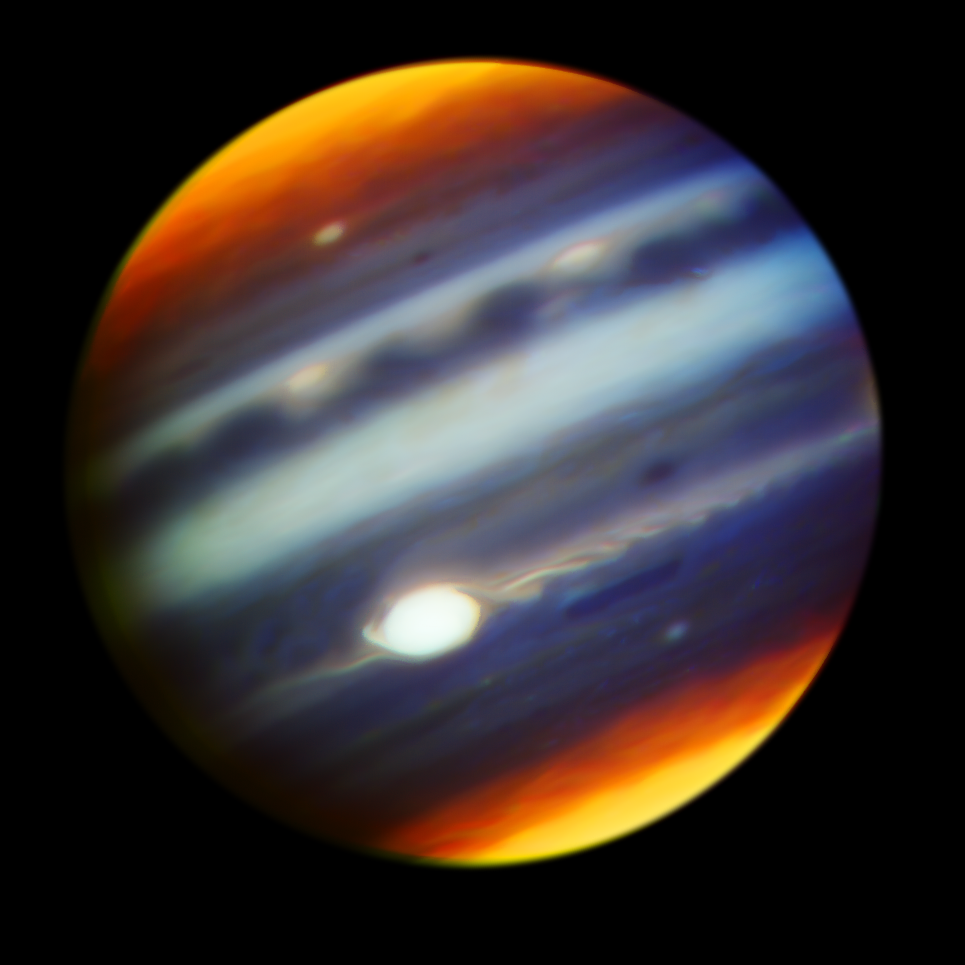

Striking Gemini Images Point Juno Spacecraft Toward Discovery

A composite color infrared image of Jupiter reveals haze particles over a range of altitudes, as seen in reflected sunlight. The image was taken using the Gemini North telescope with the Near-InfraRed Imager (NIRI) on May 18, 2017, one day before the Juno mission’s sixth close passage (“perijove”) of the planet. The color filters cover wavelengths between 1.69 to 2.275 microns and are sensitive to pressures of 10 millibars to 2 bars. The Great Red Spot (GRS) appears as the brightest (white) region at these wavelengths, which are primarily sensitive to high-altitude clouds and hazes near and above the top of Jupiter’s convective region – revealing that the GRS is one of the highest-altitude features in Jupiter’s atmosphere. The features that appear yellow/orange at Jupiter’s poles arise from the reflection of sunlight from high-altitude hazes that are the products of auroral-related chemistry in the planet’s upper stratosphere. Narrow spiral streaks that appear to lead into it or out of it from surrounding regions probably represent atmospheric features being stretched by the intense winds within the GRS, such as the hook-like structure on its western edge (left side). Some are being swept off its eastern edge (right side) and into an extensive wave-like flow pattern; and there is even a trace of flow from its north. Other features near the GRS include the dark block and dark oval to the south and the north of the eastern flow pattern, respectively, indicating a lower density of cloud and haze particles in those locations. Both are long-lived cyclonic circulations, rotating clockwise - in the opposite direction as the counterclockwise rotation of the GRS. A prominent wave pattern is evident north of the equator, along with two bright ovals; these are anticyclones that appeared in January. Both the wave pattern and the ovals may be associated with an impressive upsurge in stormy activity that has been observed in these latitudes this year. Another bright anticyclonic oval is seen further north. Juno may pass over these ovals during its July 11 closest approach. High hazes are evident over both polar regions with much spatial structure that has never been seen quite so clearly in ground-based images, with substantial variability in their spatial structure. The central wavelengths and colors assigned to the filters are:1.69 microns (blue), 2.045 microns (cyan), 2.169 microns (green), 2.124 microns (yellow), and 2.275 microns (red).

Credit: Gemini Observatory/AURA/NSF/JPL-Caltech/NASA